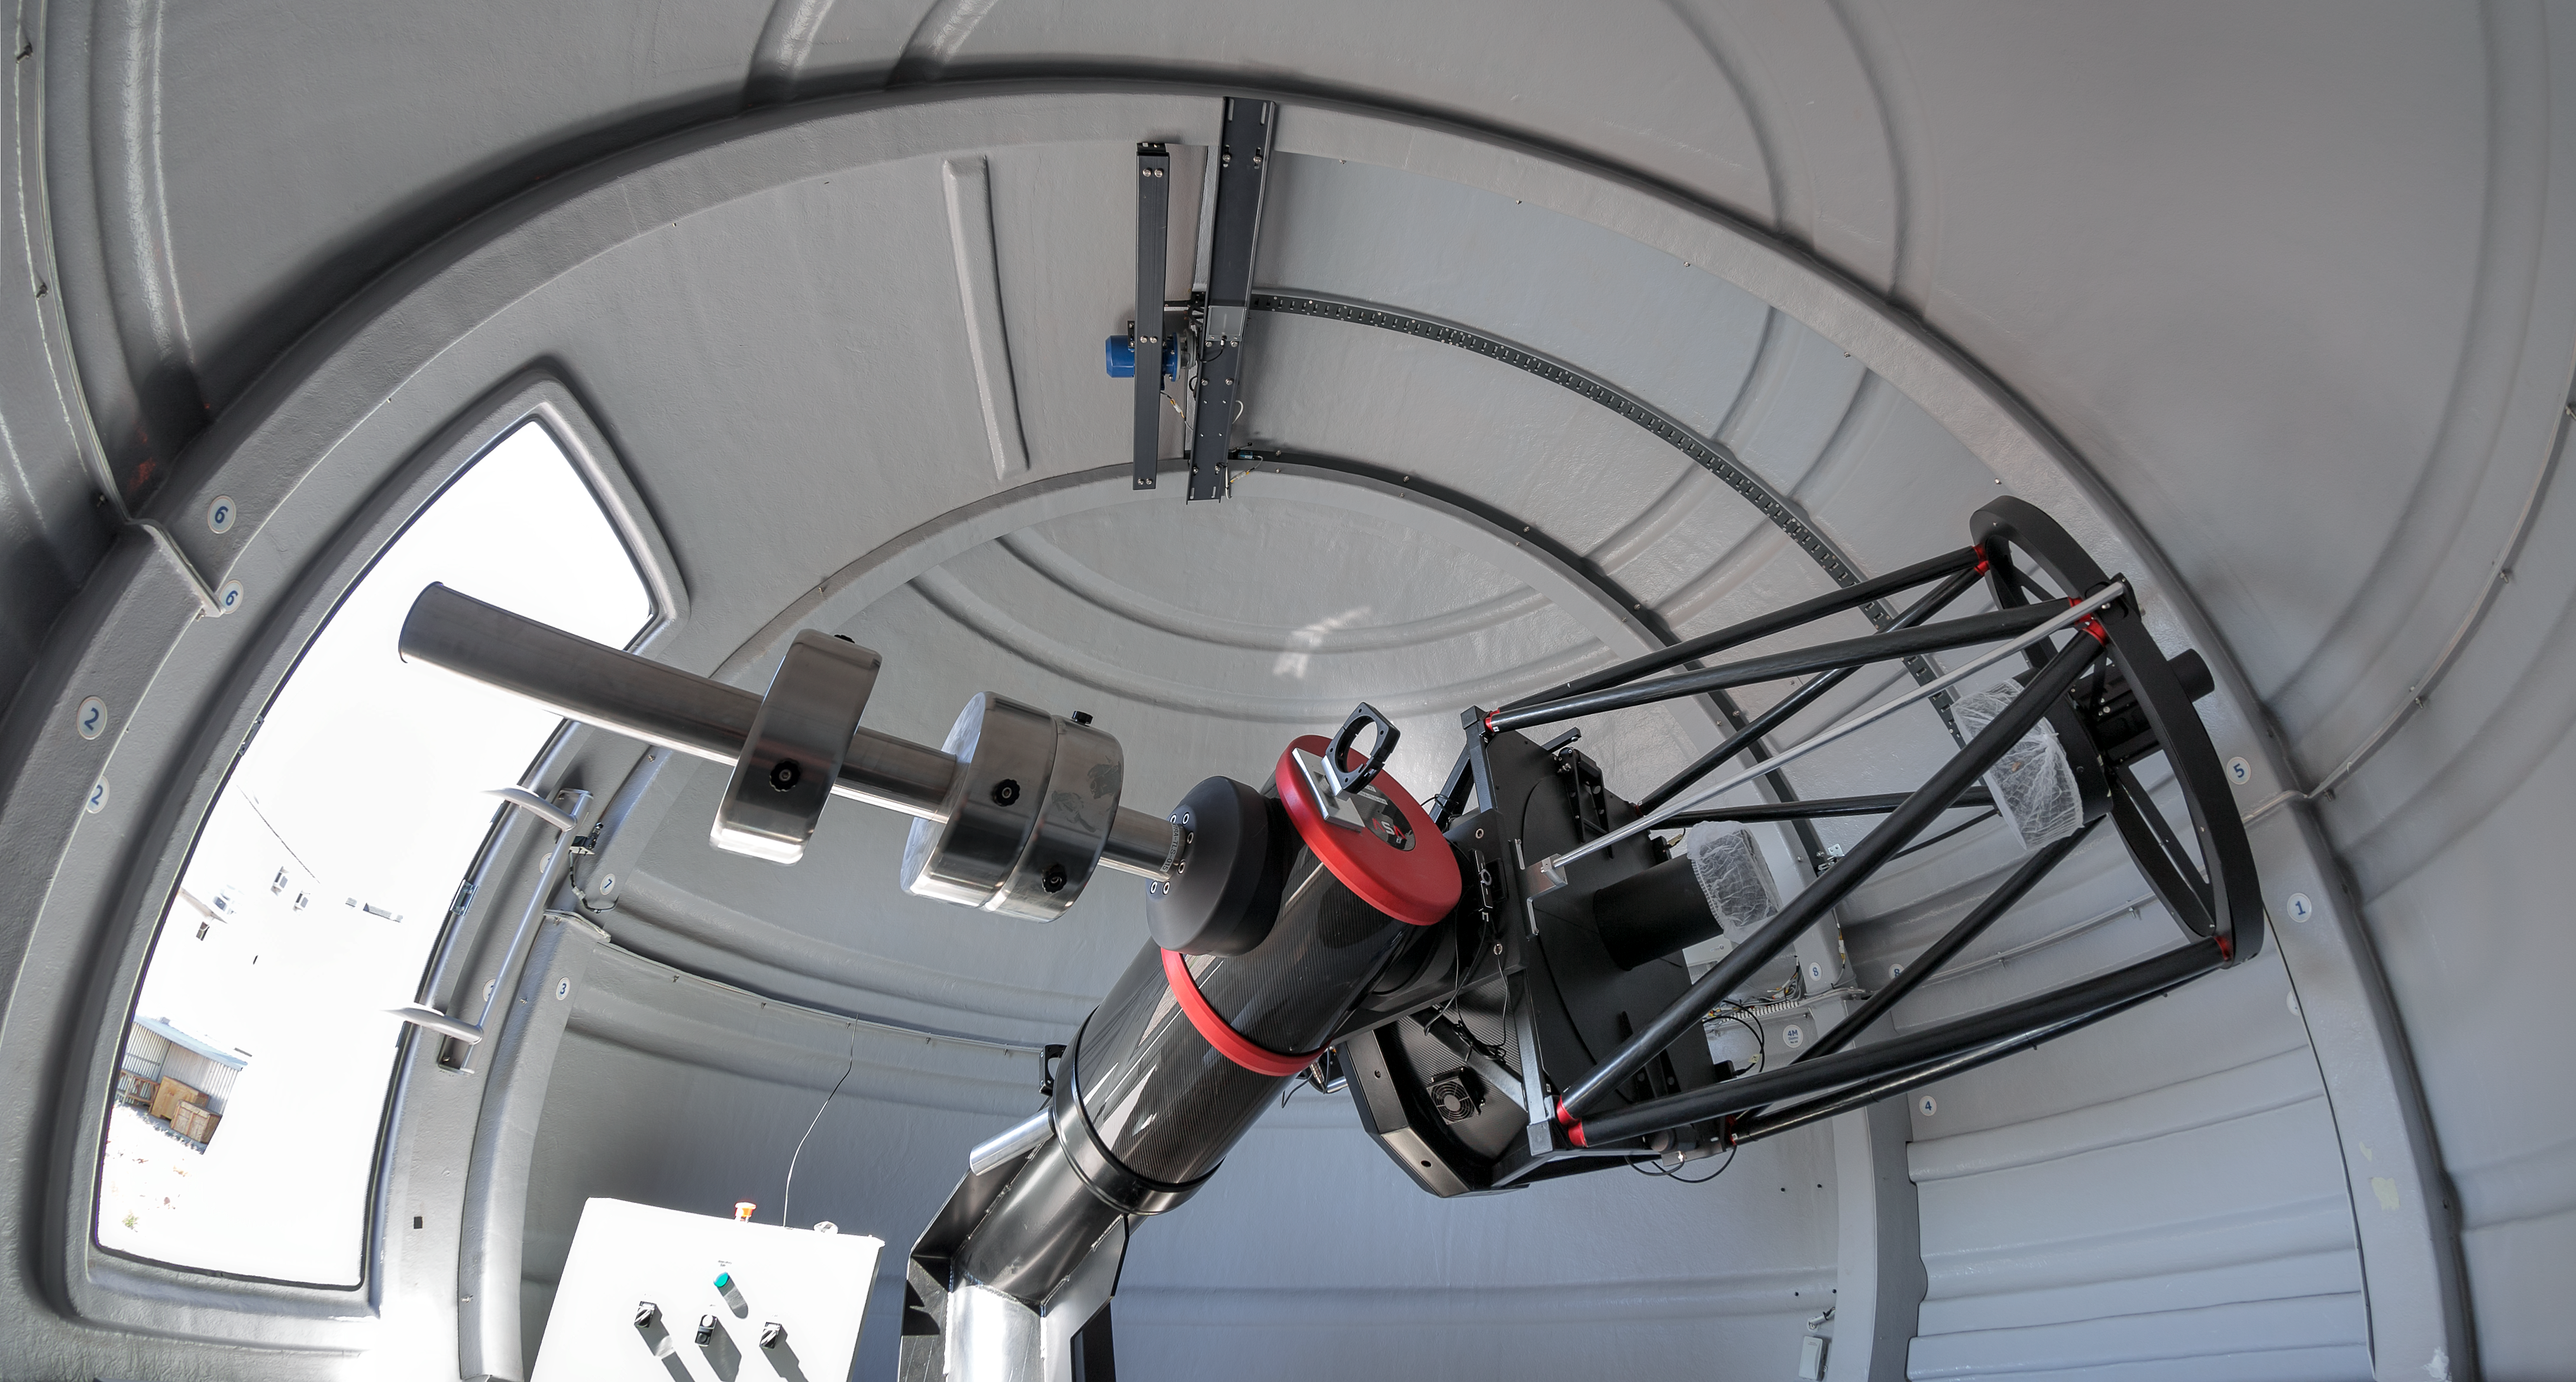

The ExTrA telescopes at La Silla

The ExTrA telescopes are sited at ESO’s La Silla Observatory in Chile. They will be used to search for and study Earth-sized planets orbiting nearby red dwarf stars. ExTrA’s novel design allows for much improved sensitivity compared to previous searches.

This view shows one of the three ExTrA in its dome.

Credit: P. Horálek/ESO